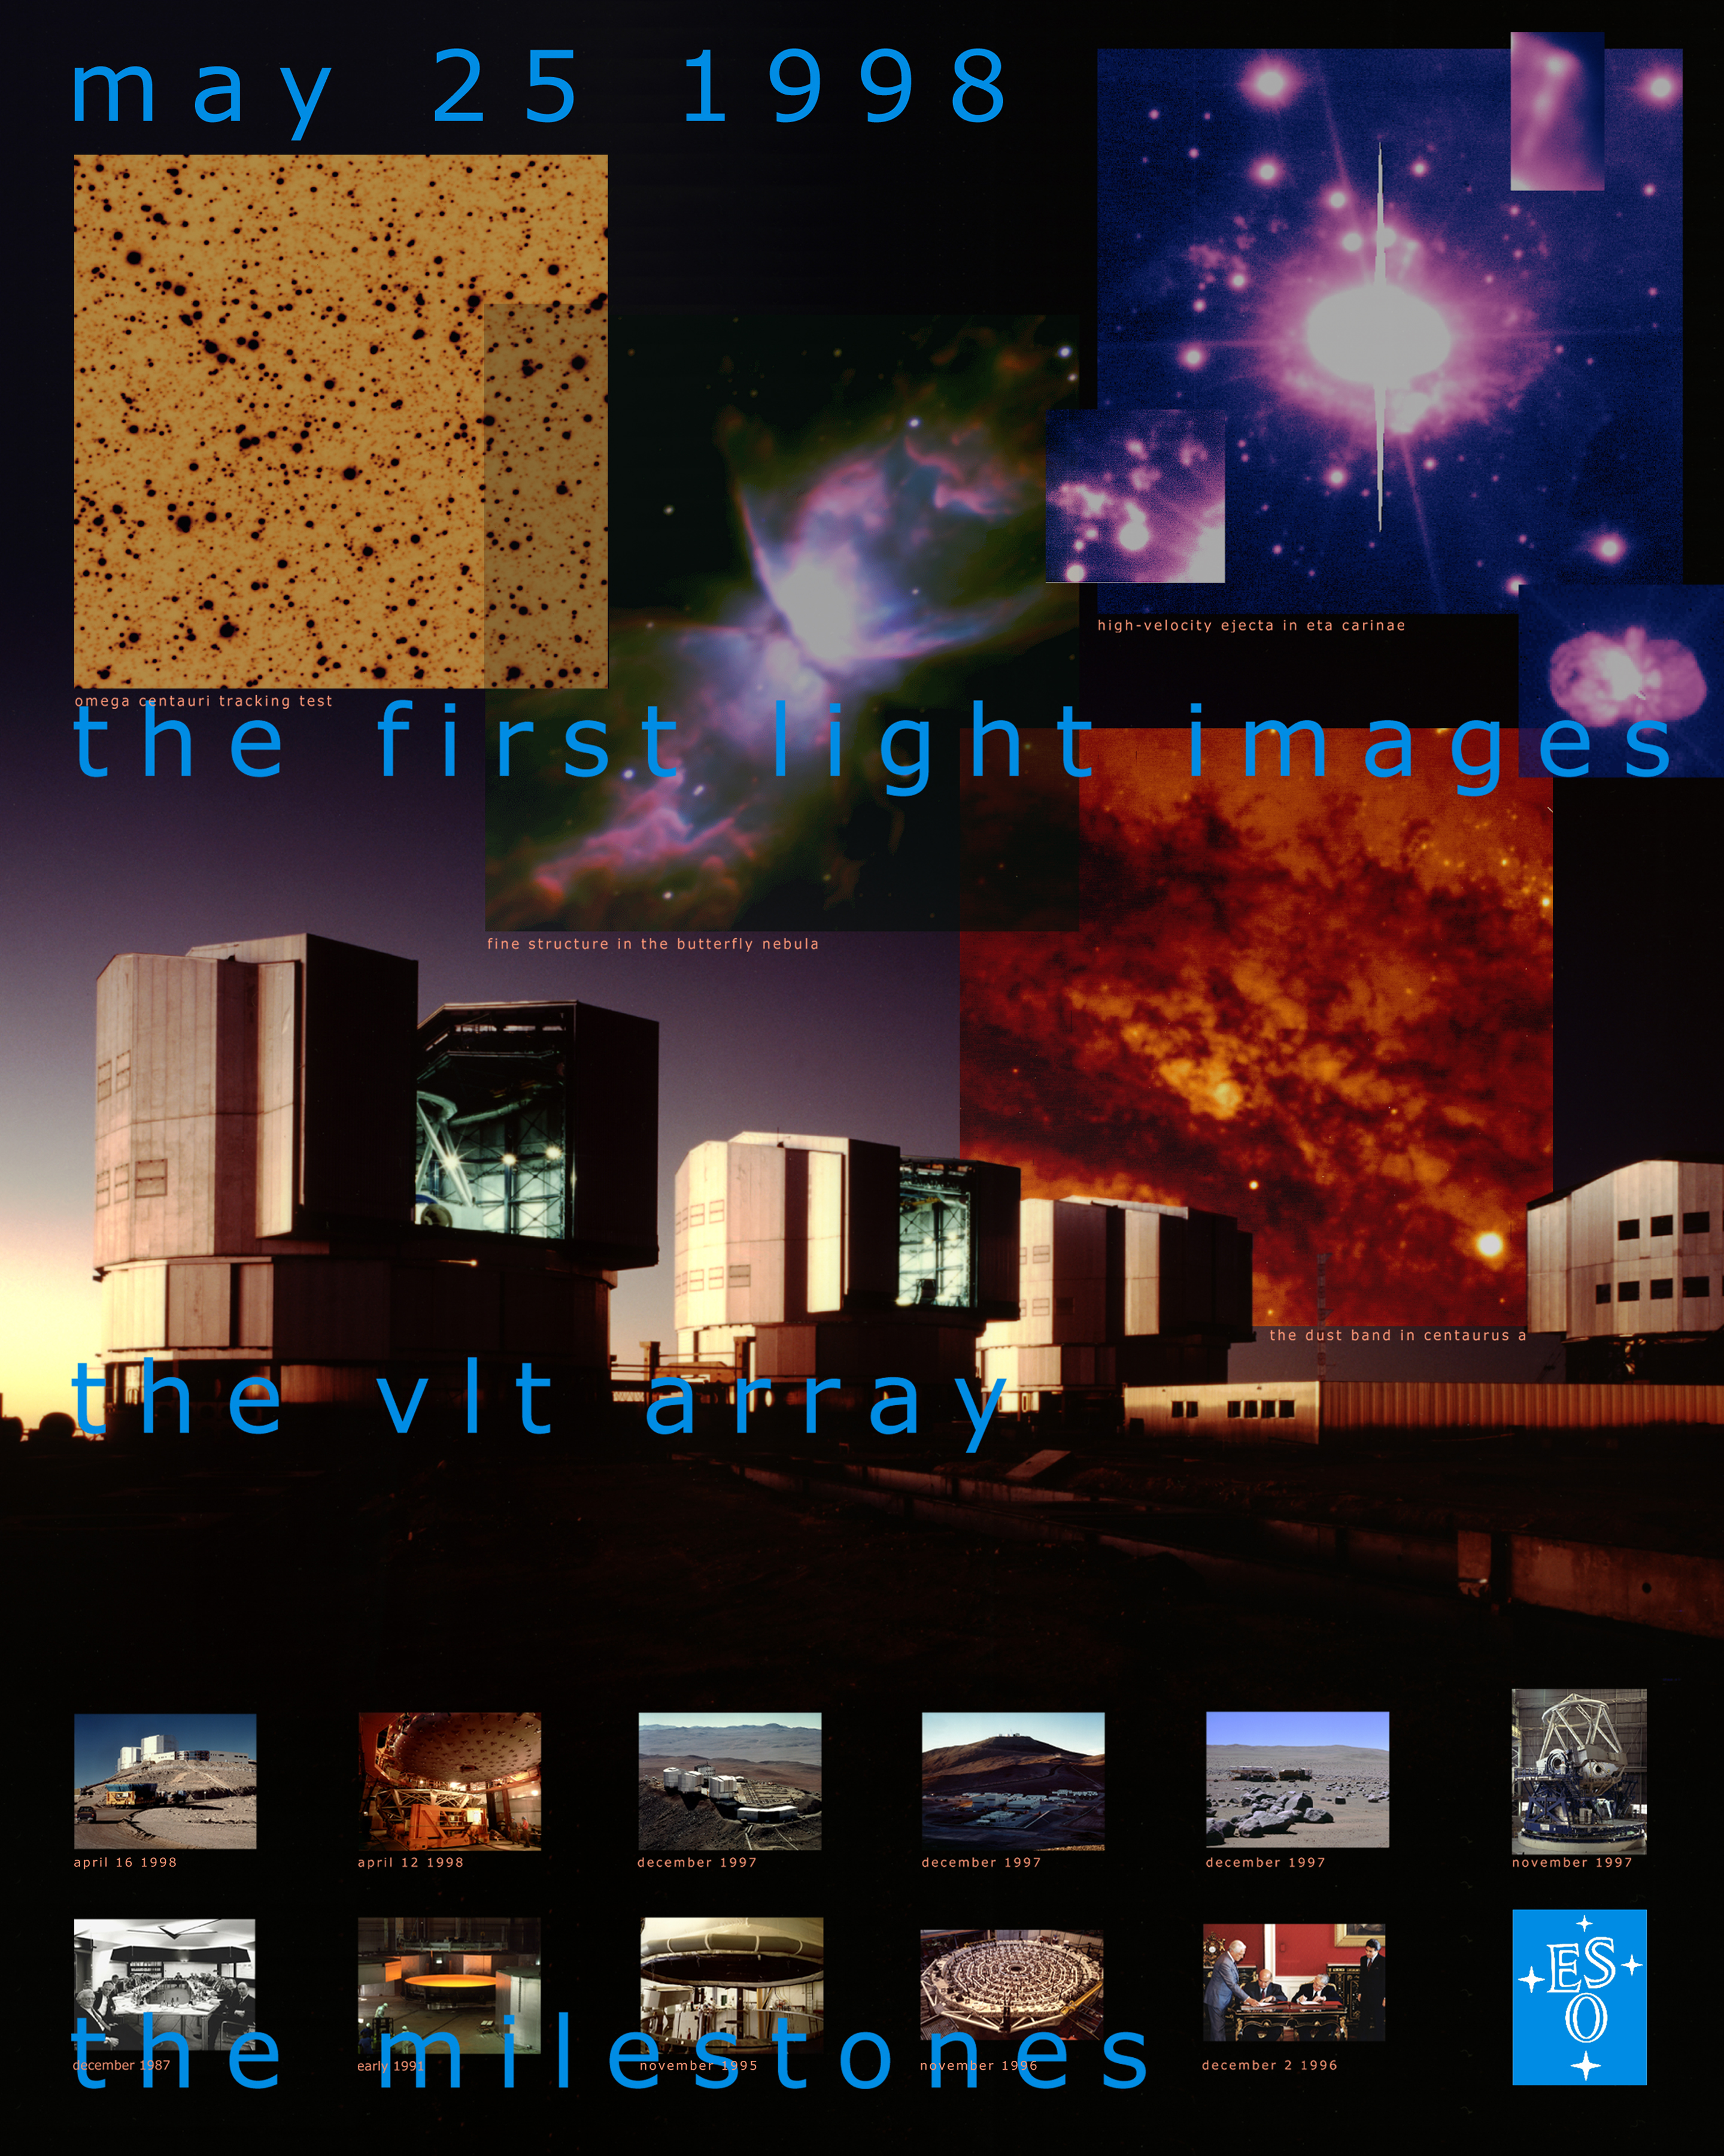

VLT UT1 First Light poster

On the occasion of the VLT UT1 First Light on May 25, 1998, a small poster was produced that illustrates the developments that led up to this important event. It also displays some of the first photos that were obtained with the new telescope.

Credit: ESO